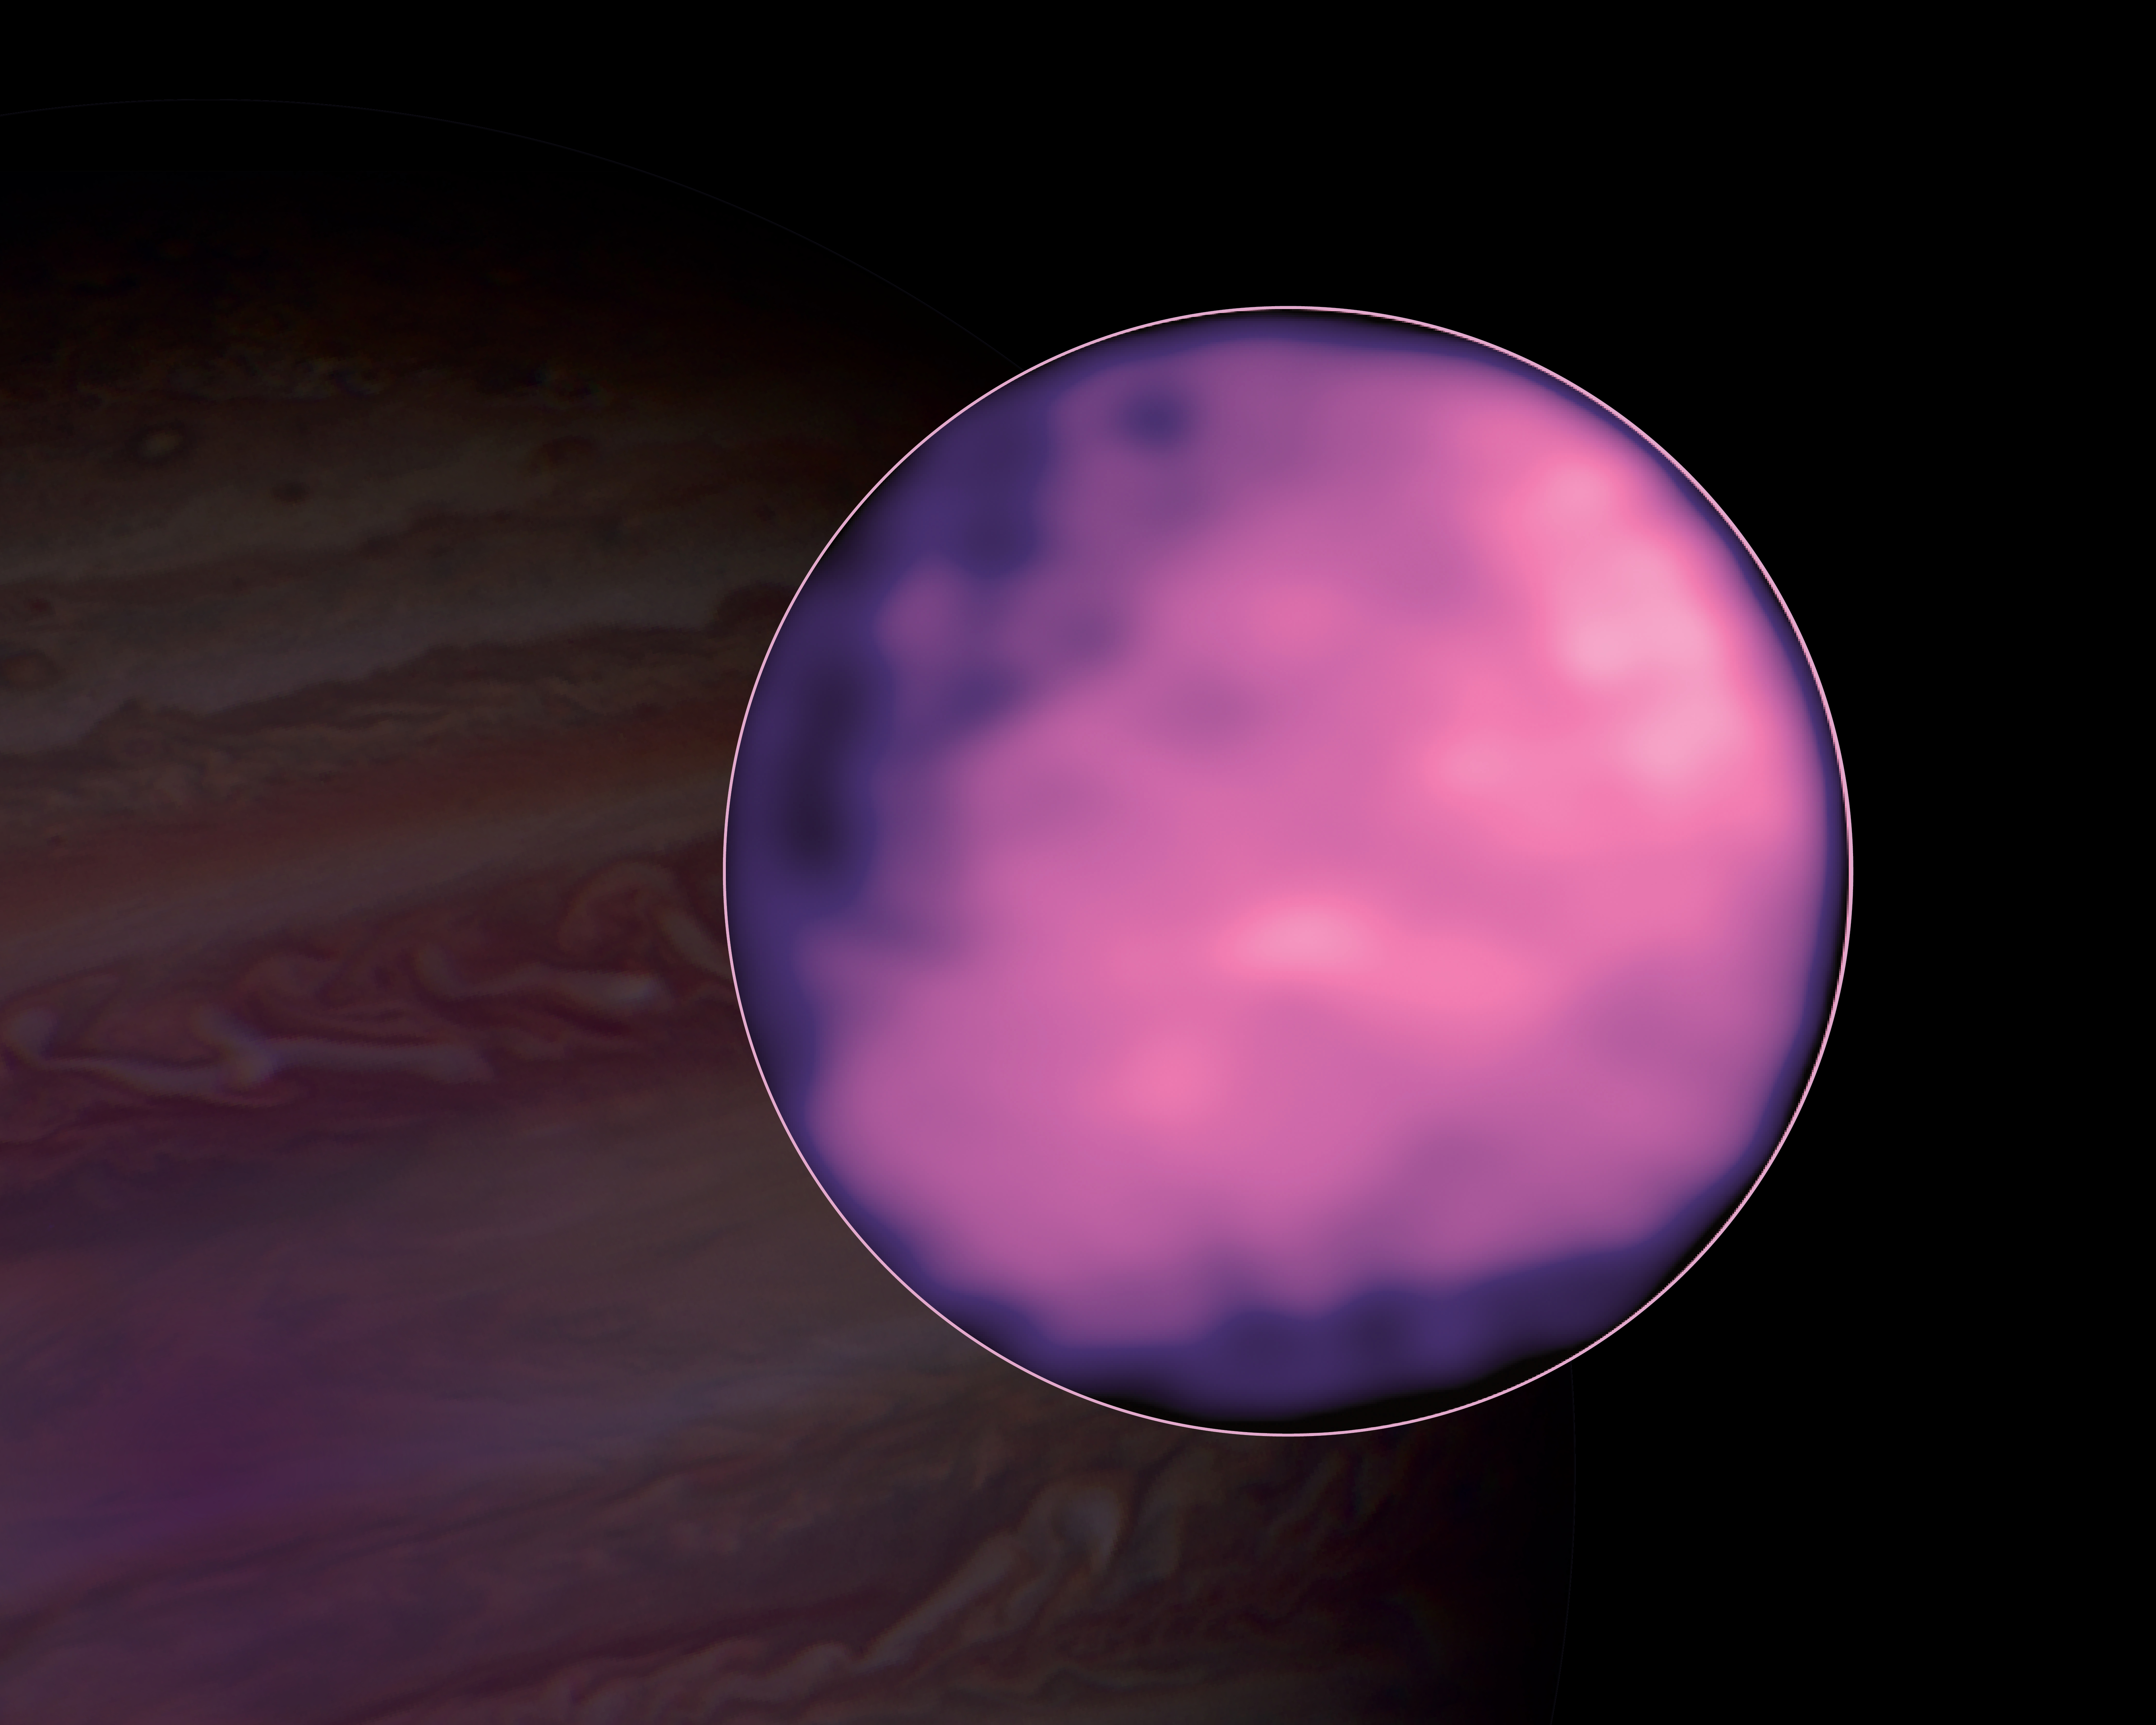

ALMA Observation of Europa

ALMA image of Jupiter's moon Europa. ALMA was able to map out thermal variations on its surface. Hubble image of Jupiter in the background.

Credit: ALMA (ESO/NAOJ/NRAO), S. Trumbo et al.; NRAO/AUI NSF, S. Dagnello; NASA/Hubble